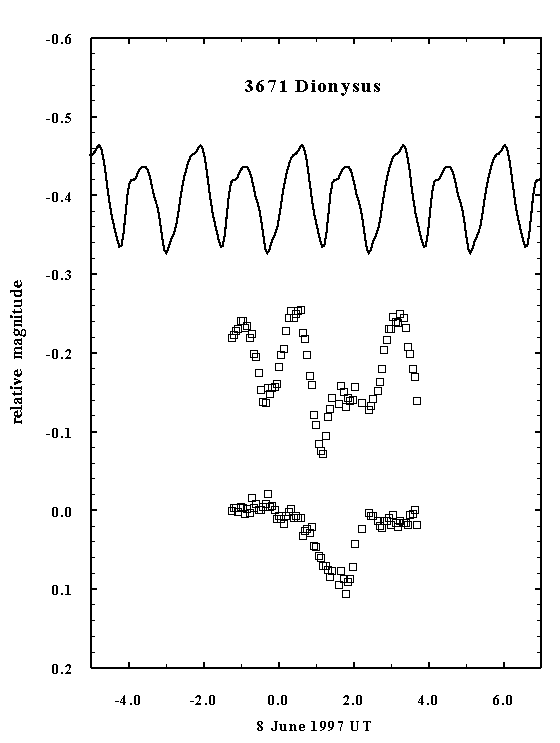

The strange lightcurve of asteroid (3671) Dionysus

This figure shows the lightcurve data from observations of asteroid (3671) Dionysus, made from ESO on June 8th, 1997. These observations confirm that this asteroid is accompanied by a small moon (natural satellite).

In this diagramme, the abscissa indicates the time and the ordinate the light intensity (brightness), expressed on the logarithmic magnitude scale. The three curves have been shifted vertically by an arbitrary amount so as not to overlap.

The upper curve shows the `normal', periodic light variation due to the 2.7 hour rotation of the irregularly shaped asteroid. This curve has been derived by fourier analysis of photometric observations taken during the period June 1-16.

The middle curve displays the observations taken on June 8th, revealing an eclipse event.

The bottom curve represents the difference between the observed curve (middle) and the average curve (upper). This procedure `removes' the light variations caused by the rotation of the asteroid. The minimum caused by an eclipse in the double asteroid system is now clearly seen. The similarity with the lightcurve of a partial eclipse in a double stellar system is striking.

Credit: ESO